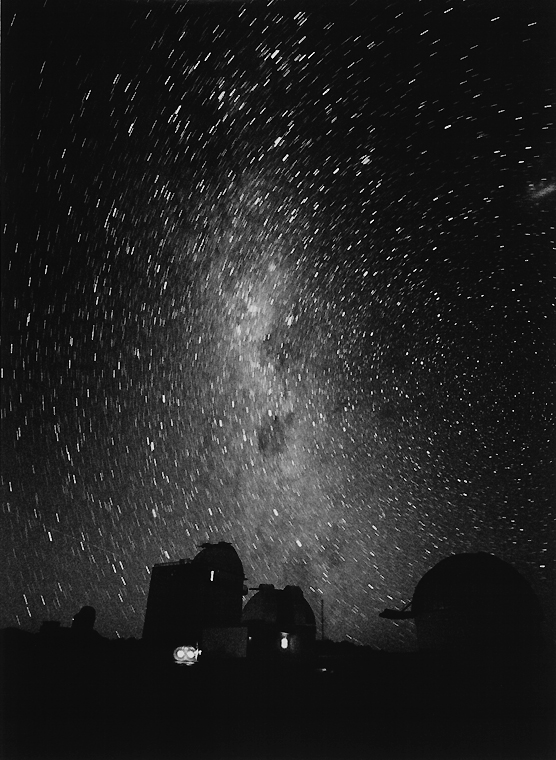

Southern Milky Way over La Silla

In this image the southern Milky Way shines over the telescope domes at La Silla.

Credit: ESO/H.H. Heyer